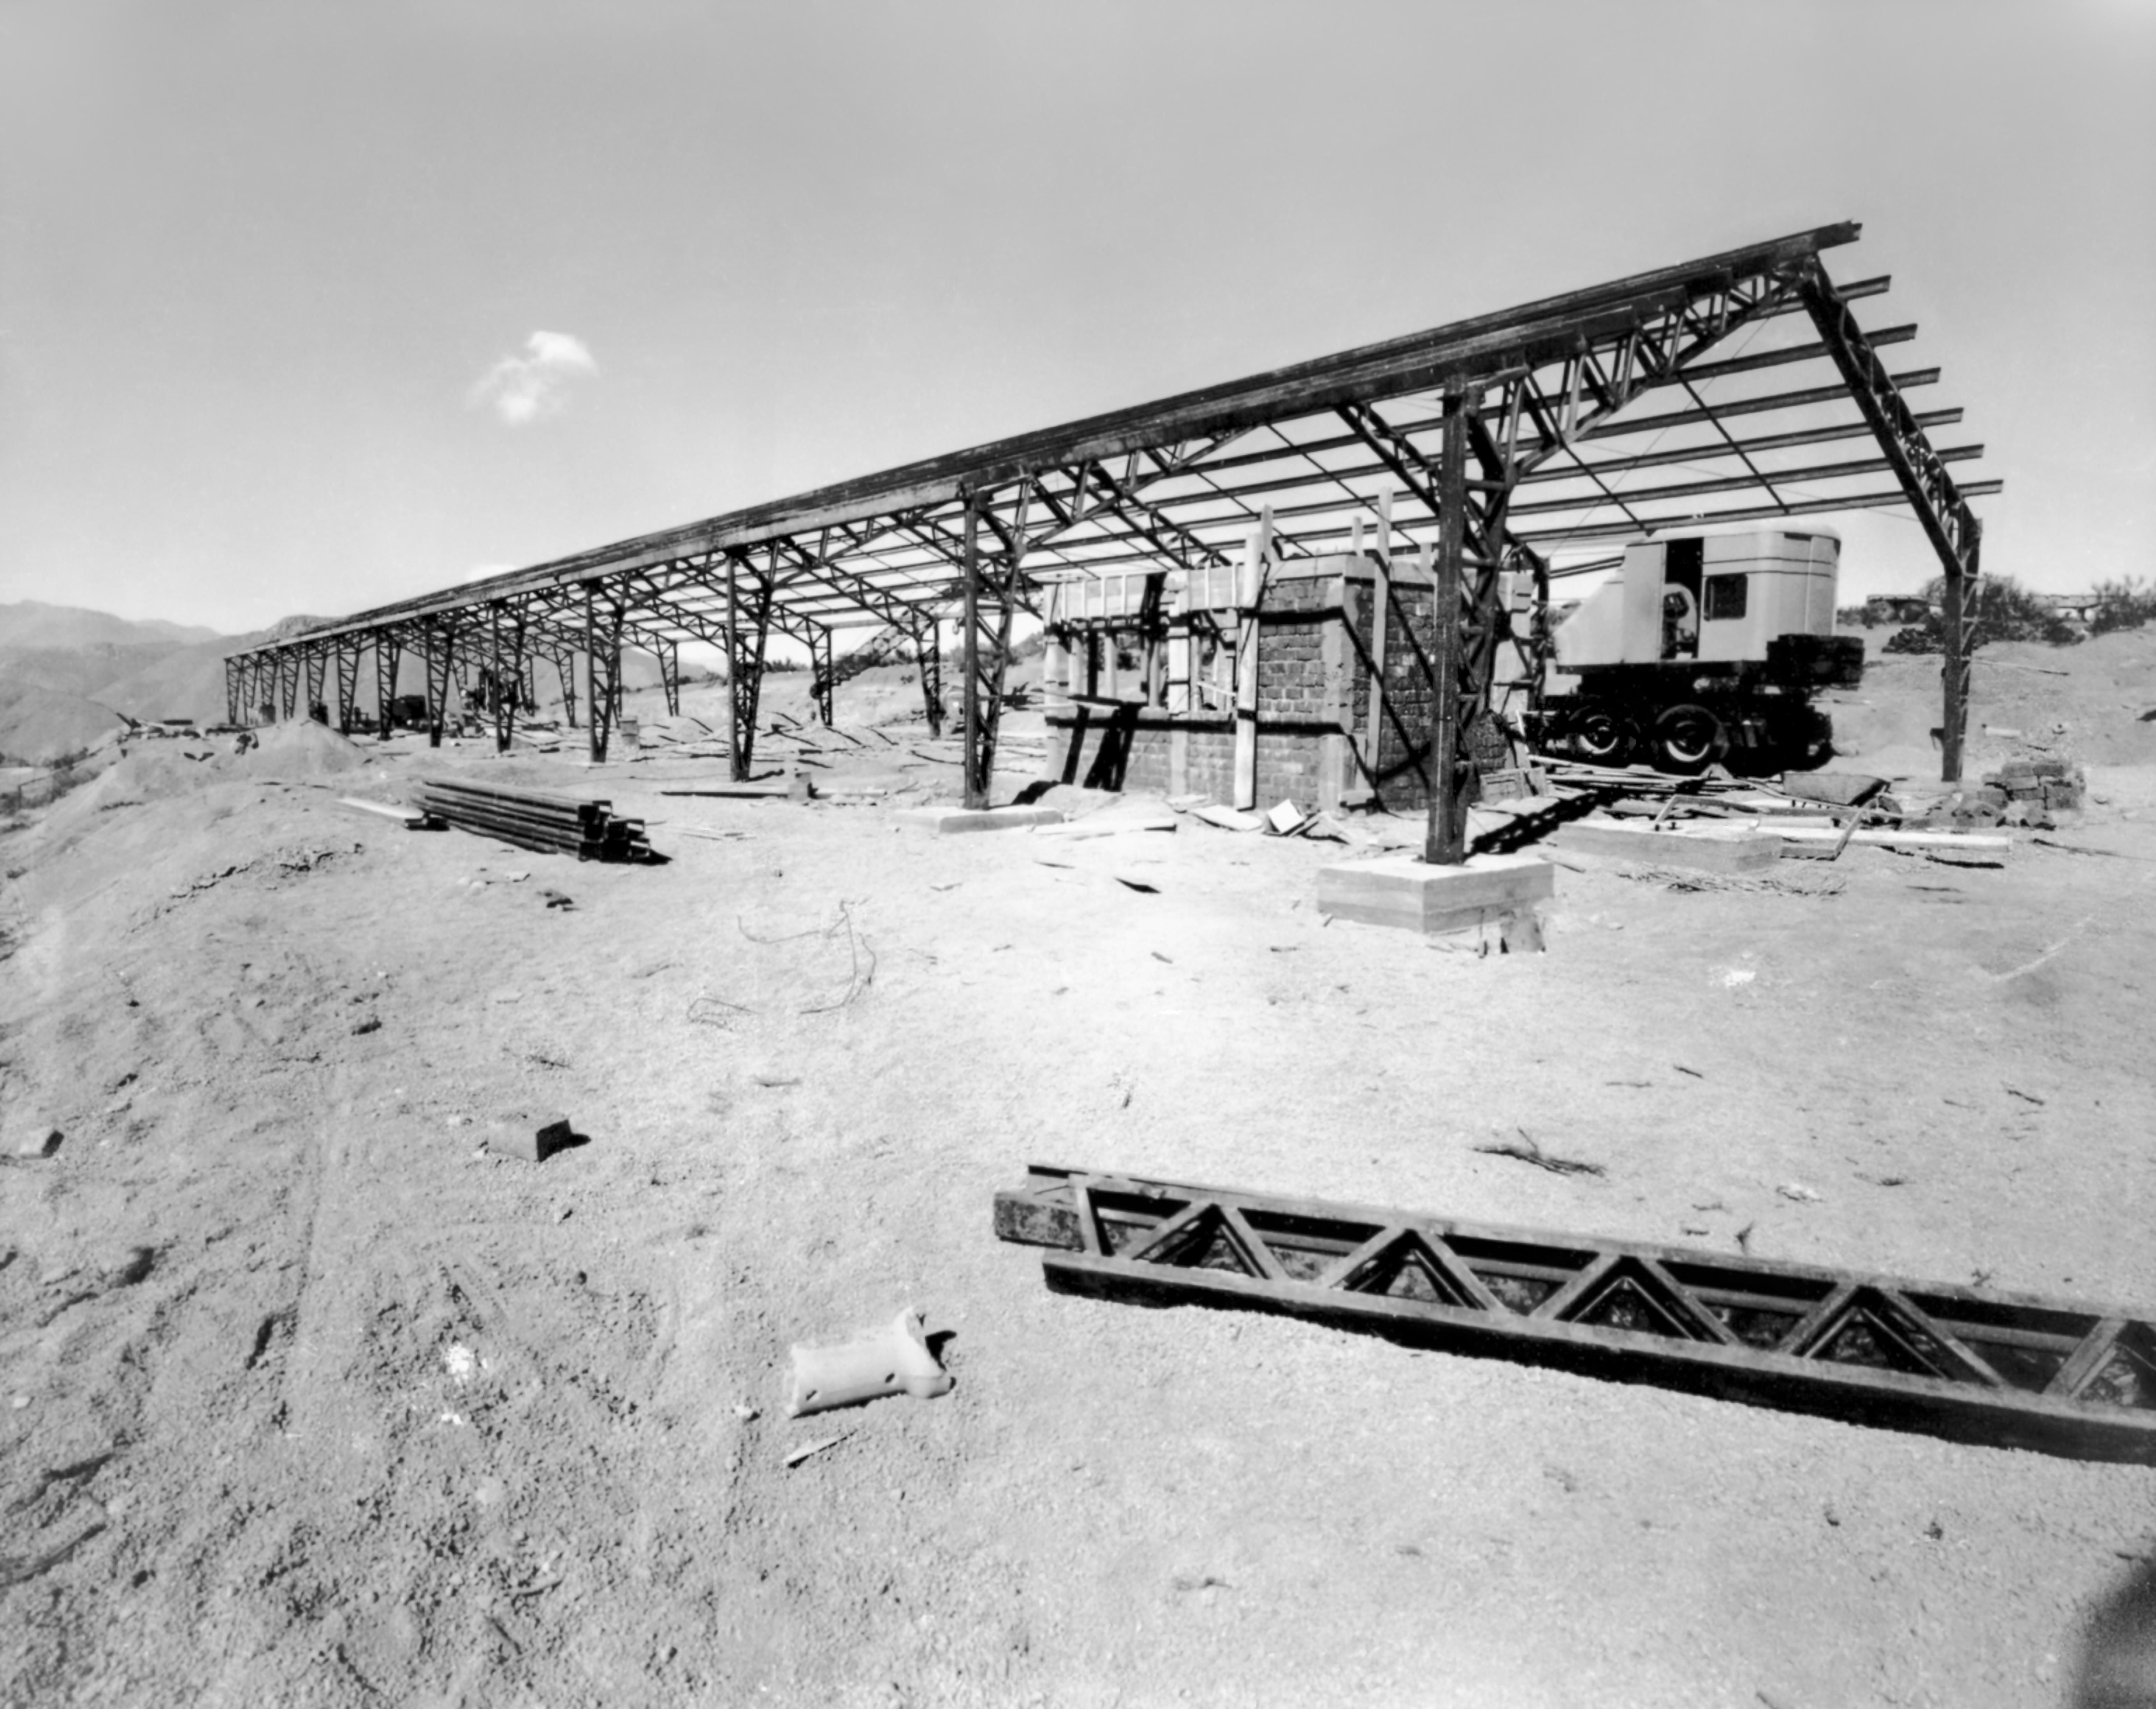

CTIO History - Construction

A historical photo of construction at Cerro Tololo Inter-American Observatory (CTIO), a Program of NSF NOIRLab, in Chile.

This image is part of NSF NOIRLab’s historical archives.

Credit: CTIO/NOIRLab/NSF/AURA/R. González